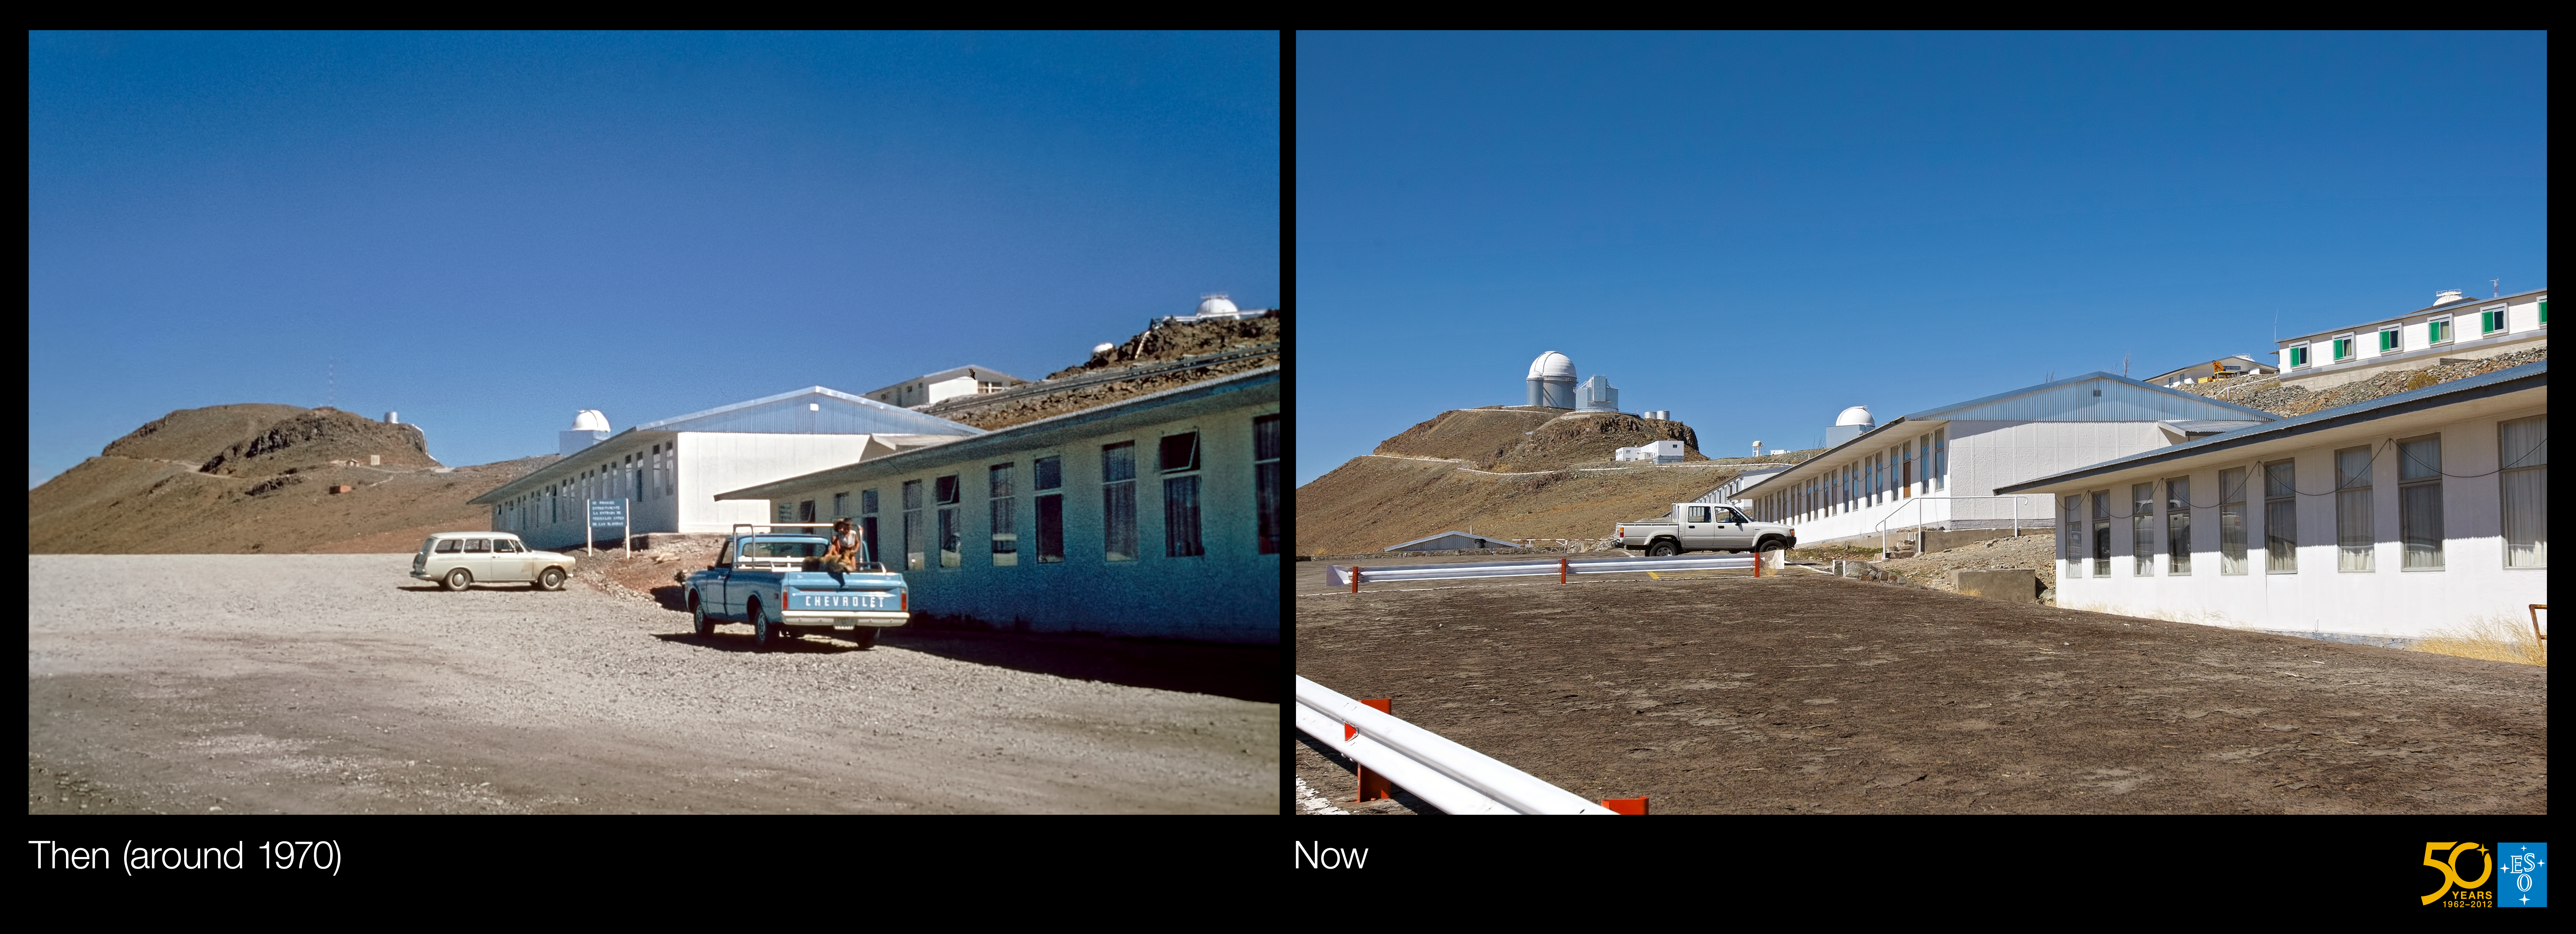

La Silla, the first home for ESO’s telescopes (side-by-side composite)

This is a side-by-side composite of the historical and present-day images from the Then and Now Picture of the Week, La Silla, the first home for ESO’s telescopes.

Credit: ESO/J. Dommaget